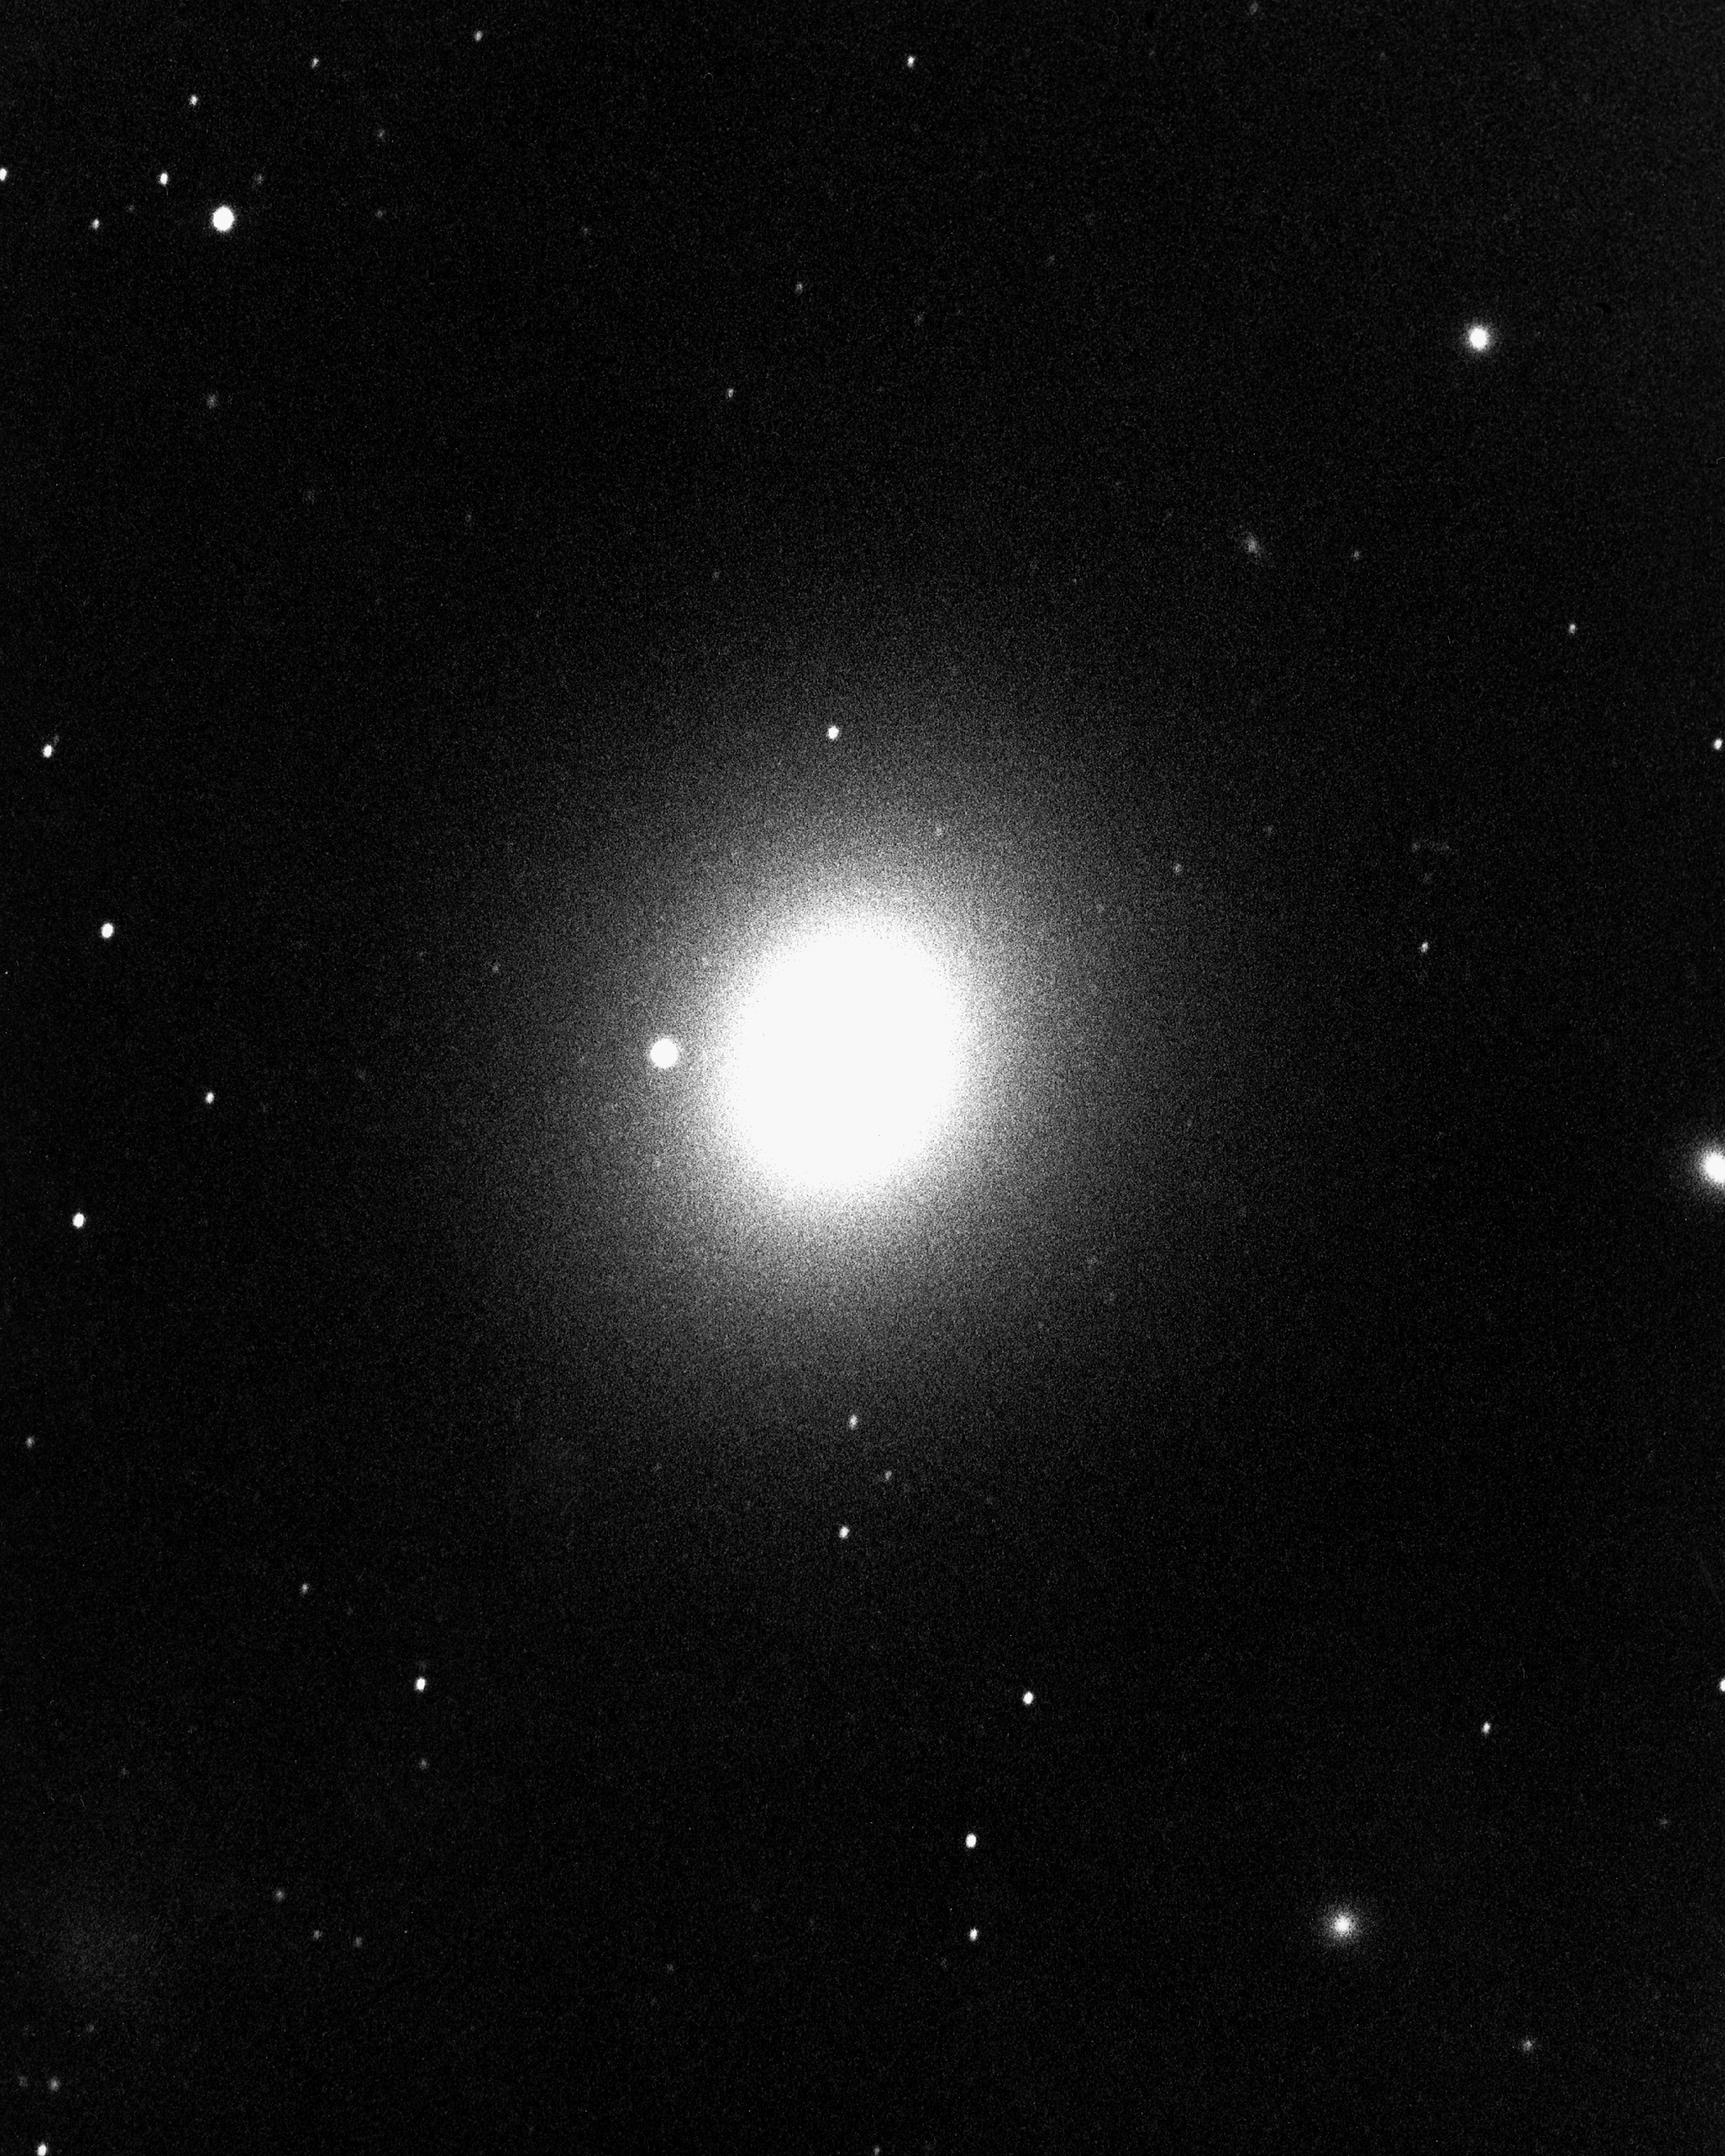

M49, NGC 4472

An elliptical galaxy of type E1 in the constellation Virgo, M49 is a perhaps less well known member of the Virgo Cluster, which contains M87, M86 and M84, amongst others. Nearly spherical, it has almost no gas or dust between its stars and shows no evidence of recent star formation. It is about 60 million light-years away and about 50000 light-years across. KPNO 4-meter Mayall telescope, 1975. We also have a newer color image from the KPNO 0.9-m telescope.

Credit: NOIRLab/NSF/AURA